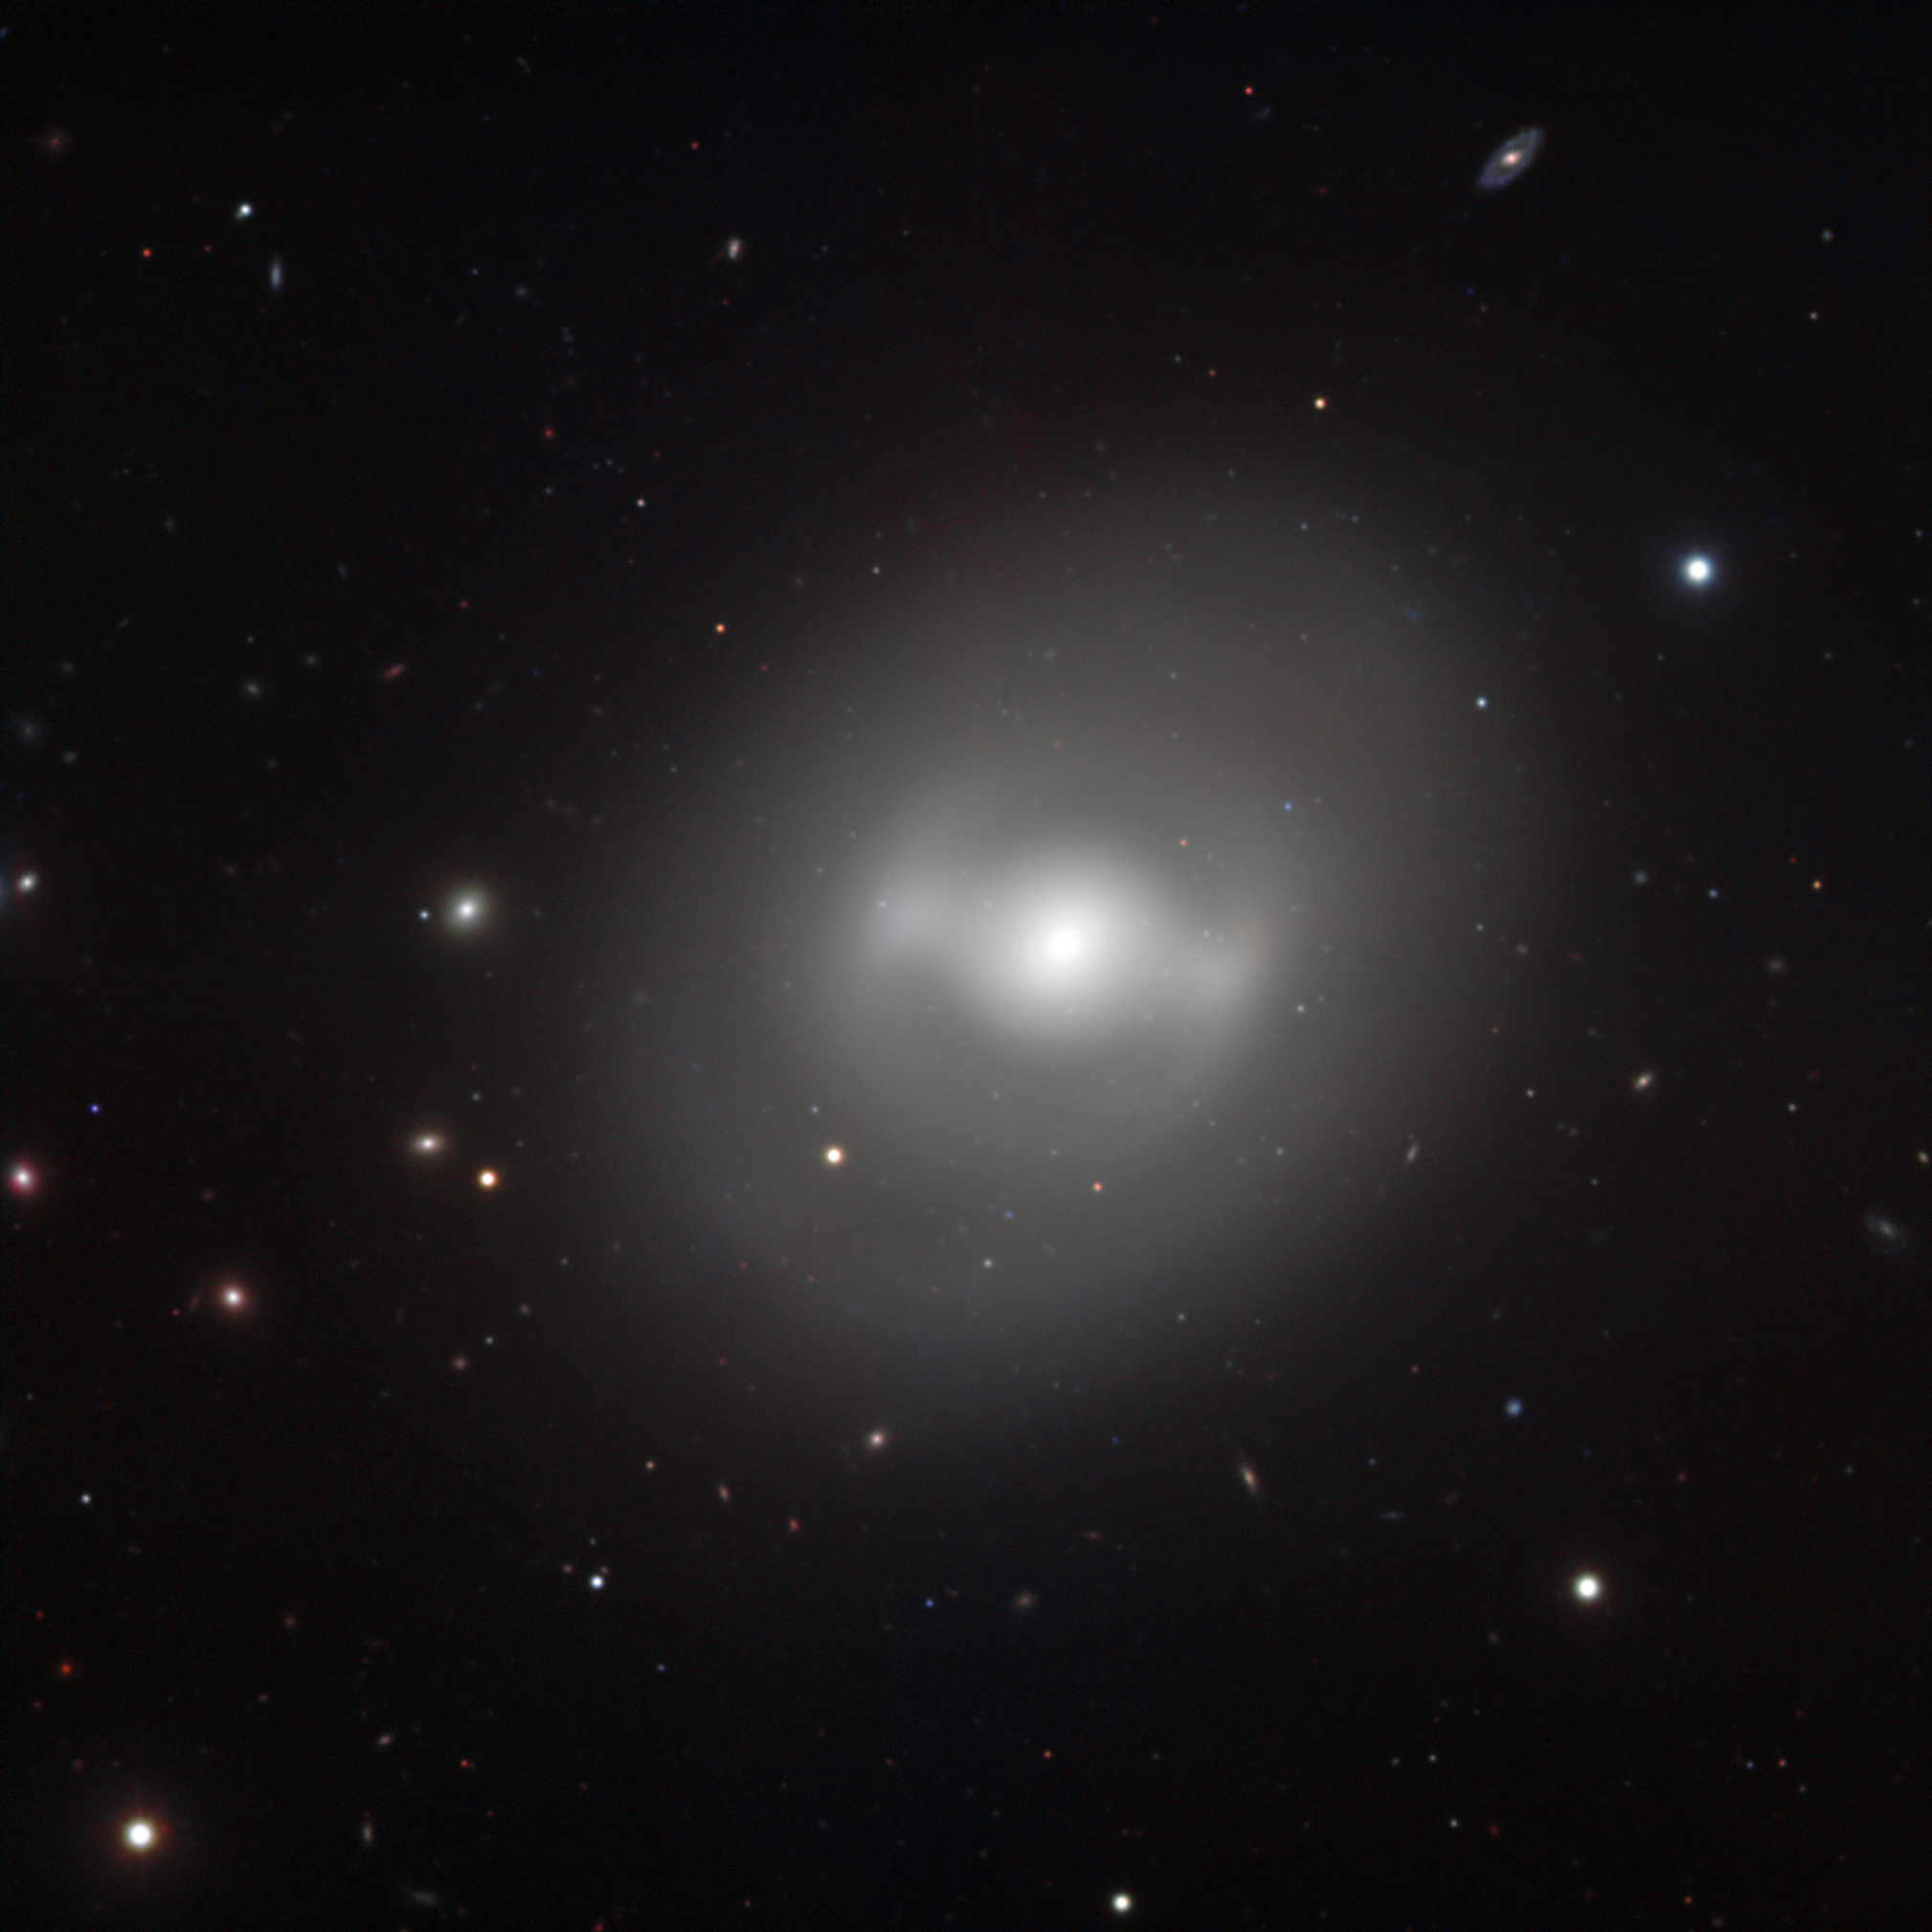

Darth Vader’s galaxy, NGC 936

Glowing in the cosmos at a distance of about 50 million light-years away, the galaxy NGC 936 bears a striking resemblance to the Twin Ion Engine (TIE) starfighters used by the evil Dark Lord Darth Vader and his crew in the epic motion picture Star Wars. The galaxy’s shiny bulge and a bar-like structure crossing it bring to mind the central engine and cockpit of the spacecraft; while a ring of stars surrounding the galactic core completes the parallel, corresponding to the wings of the TIE fighters that are equipped with solar panels.

This galaxy harbours exclusively old stars and shows no sign of any recent star formation. Bars such as that observed in NGC 936 are common features of galaxies; however, this one is significantly more marked than average. Although a perfect symbol for the dark side of the “Force”, it is still debatable whether this galaxy is dominated, like most others, by a large amount of dark matter.

This image has been obtained using the FORS instrument mounted on one of the 8.2-metre telescopes of ESO’s Very Large Telescope on top of Cerro Paranal, Chile. It combines data acquired through four wide-band filters (B, V, R, I). The field of view is about 7 arcminutes.

Credit: ESO